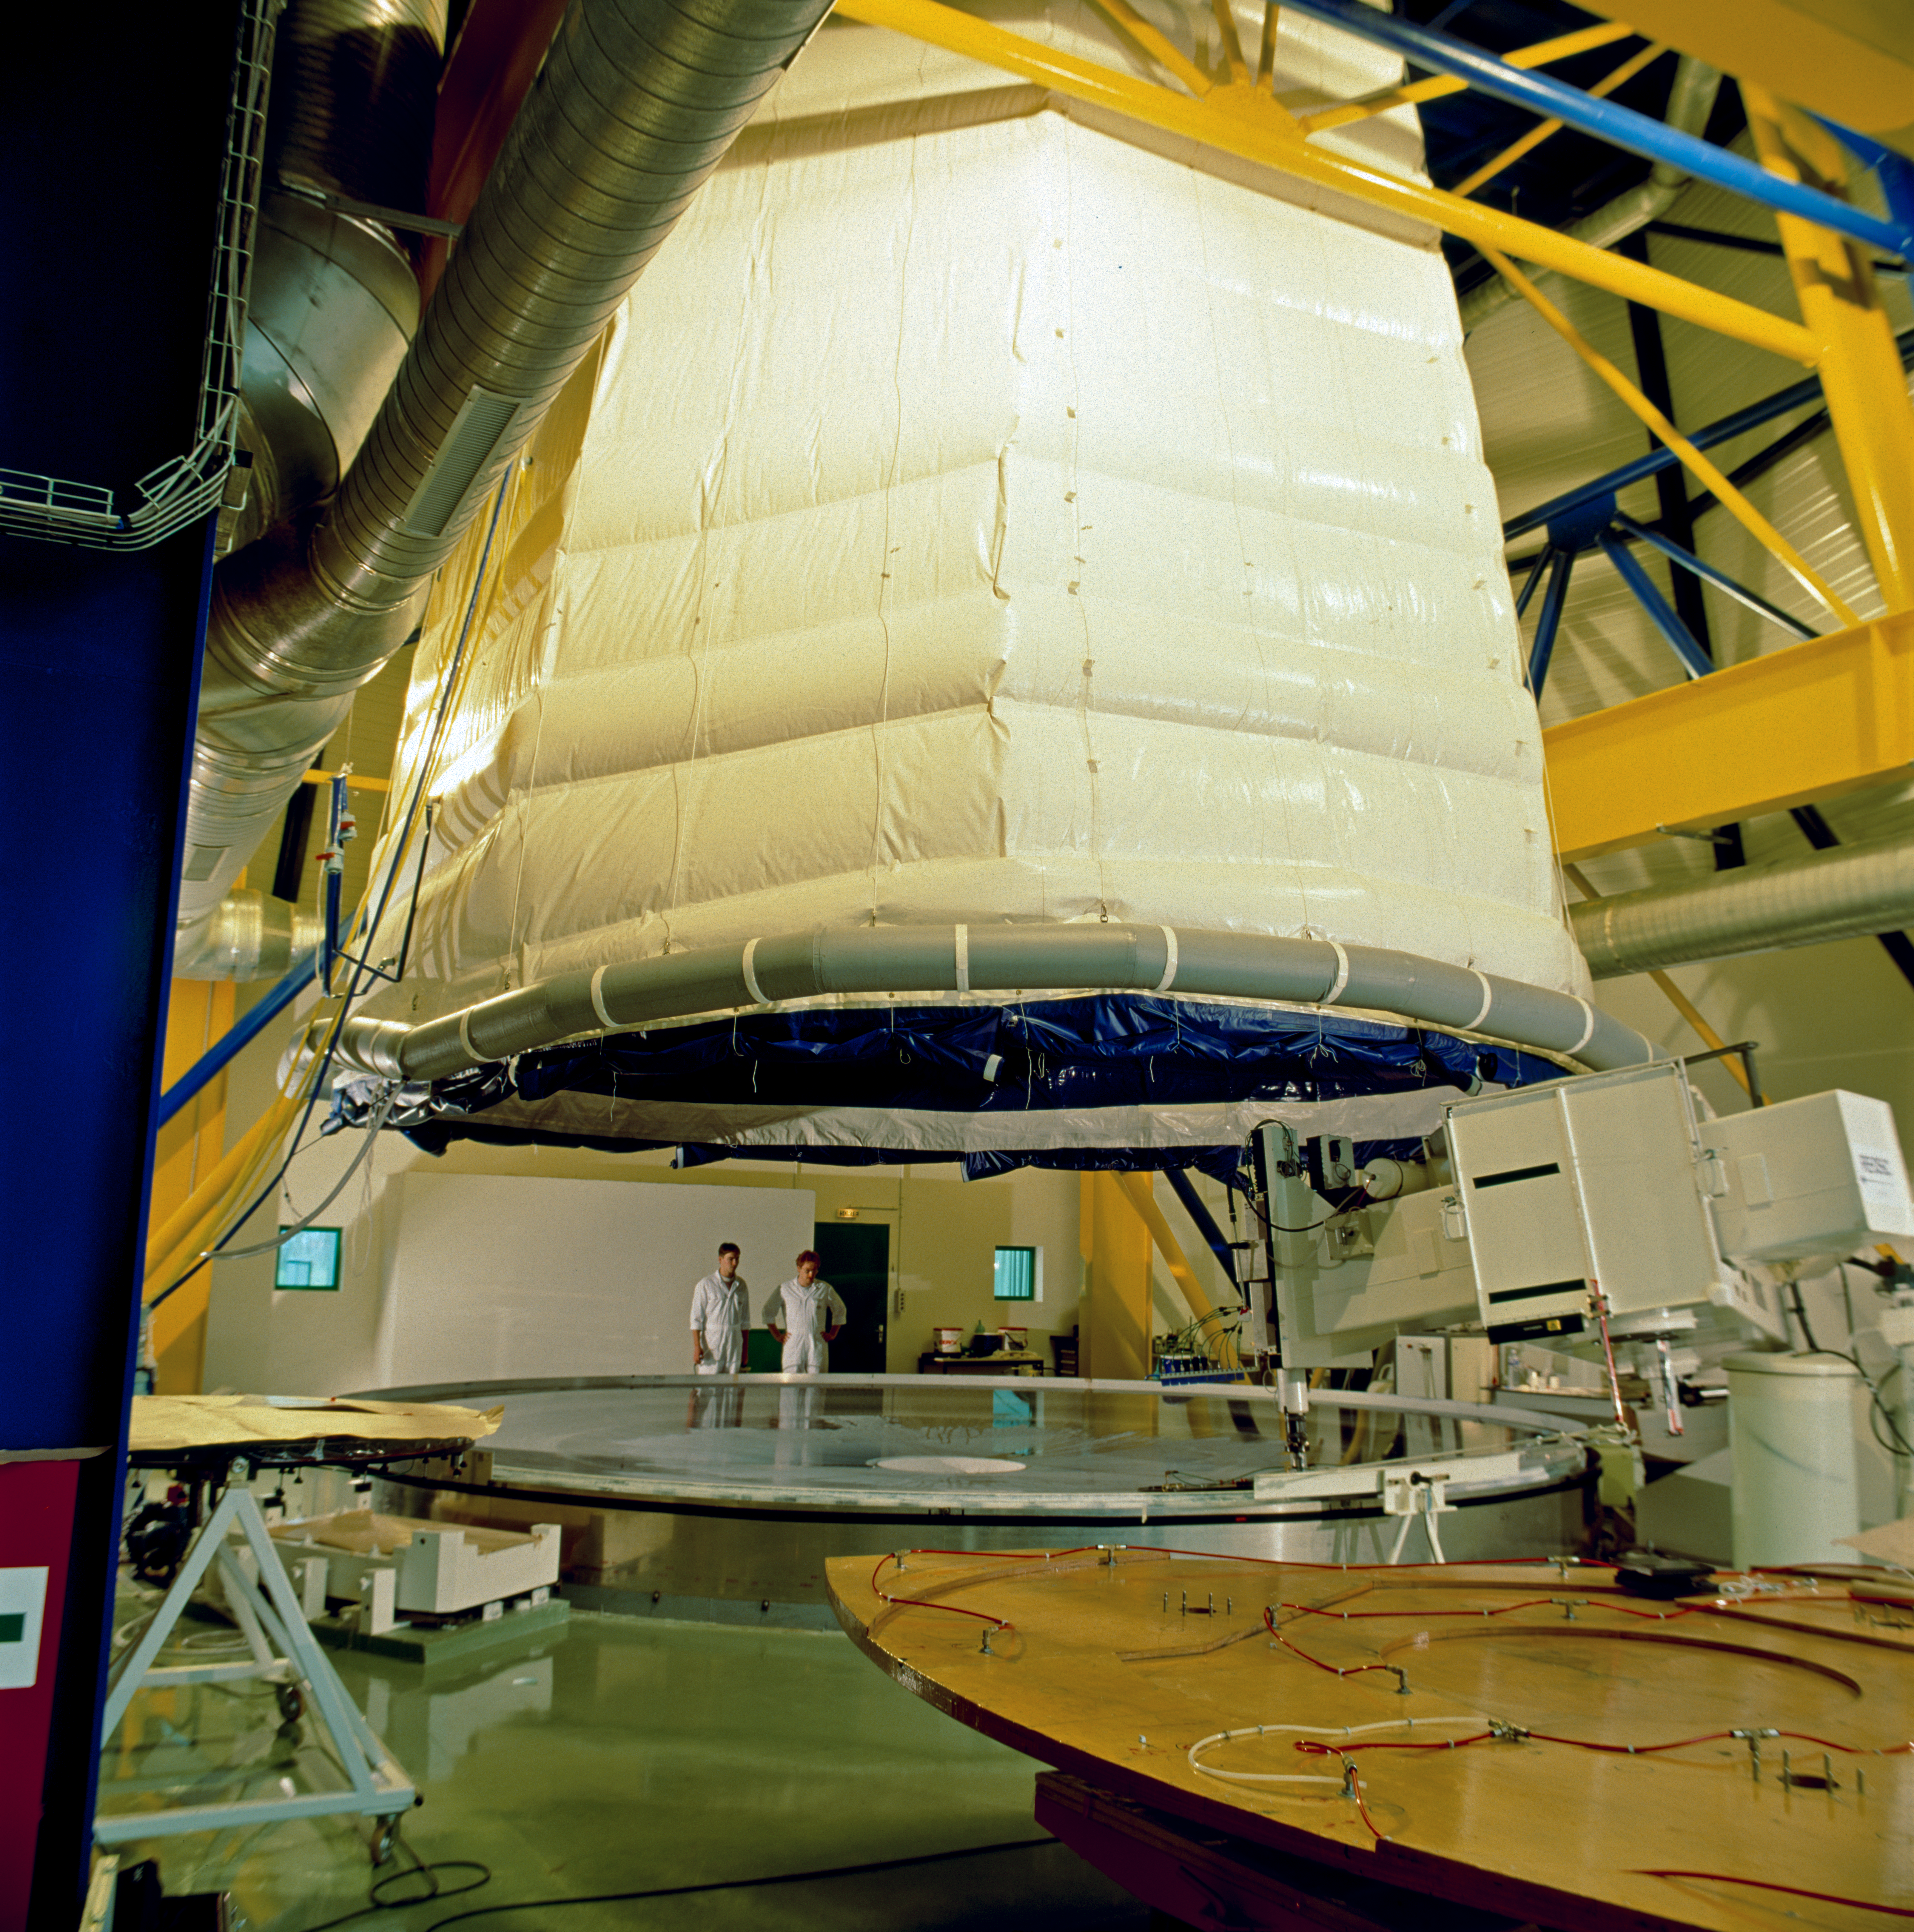

Mirror, mirror

REOSC performing mirror polishing.

Credit: ESO